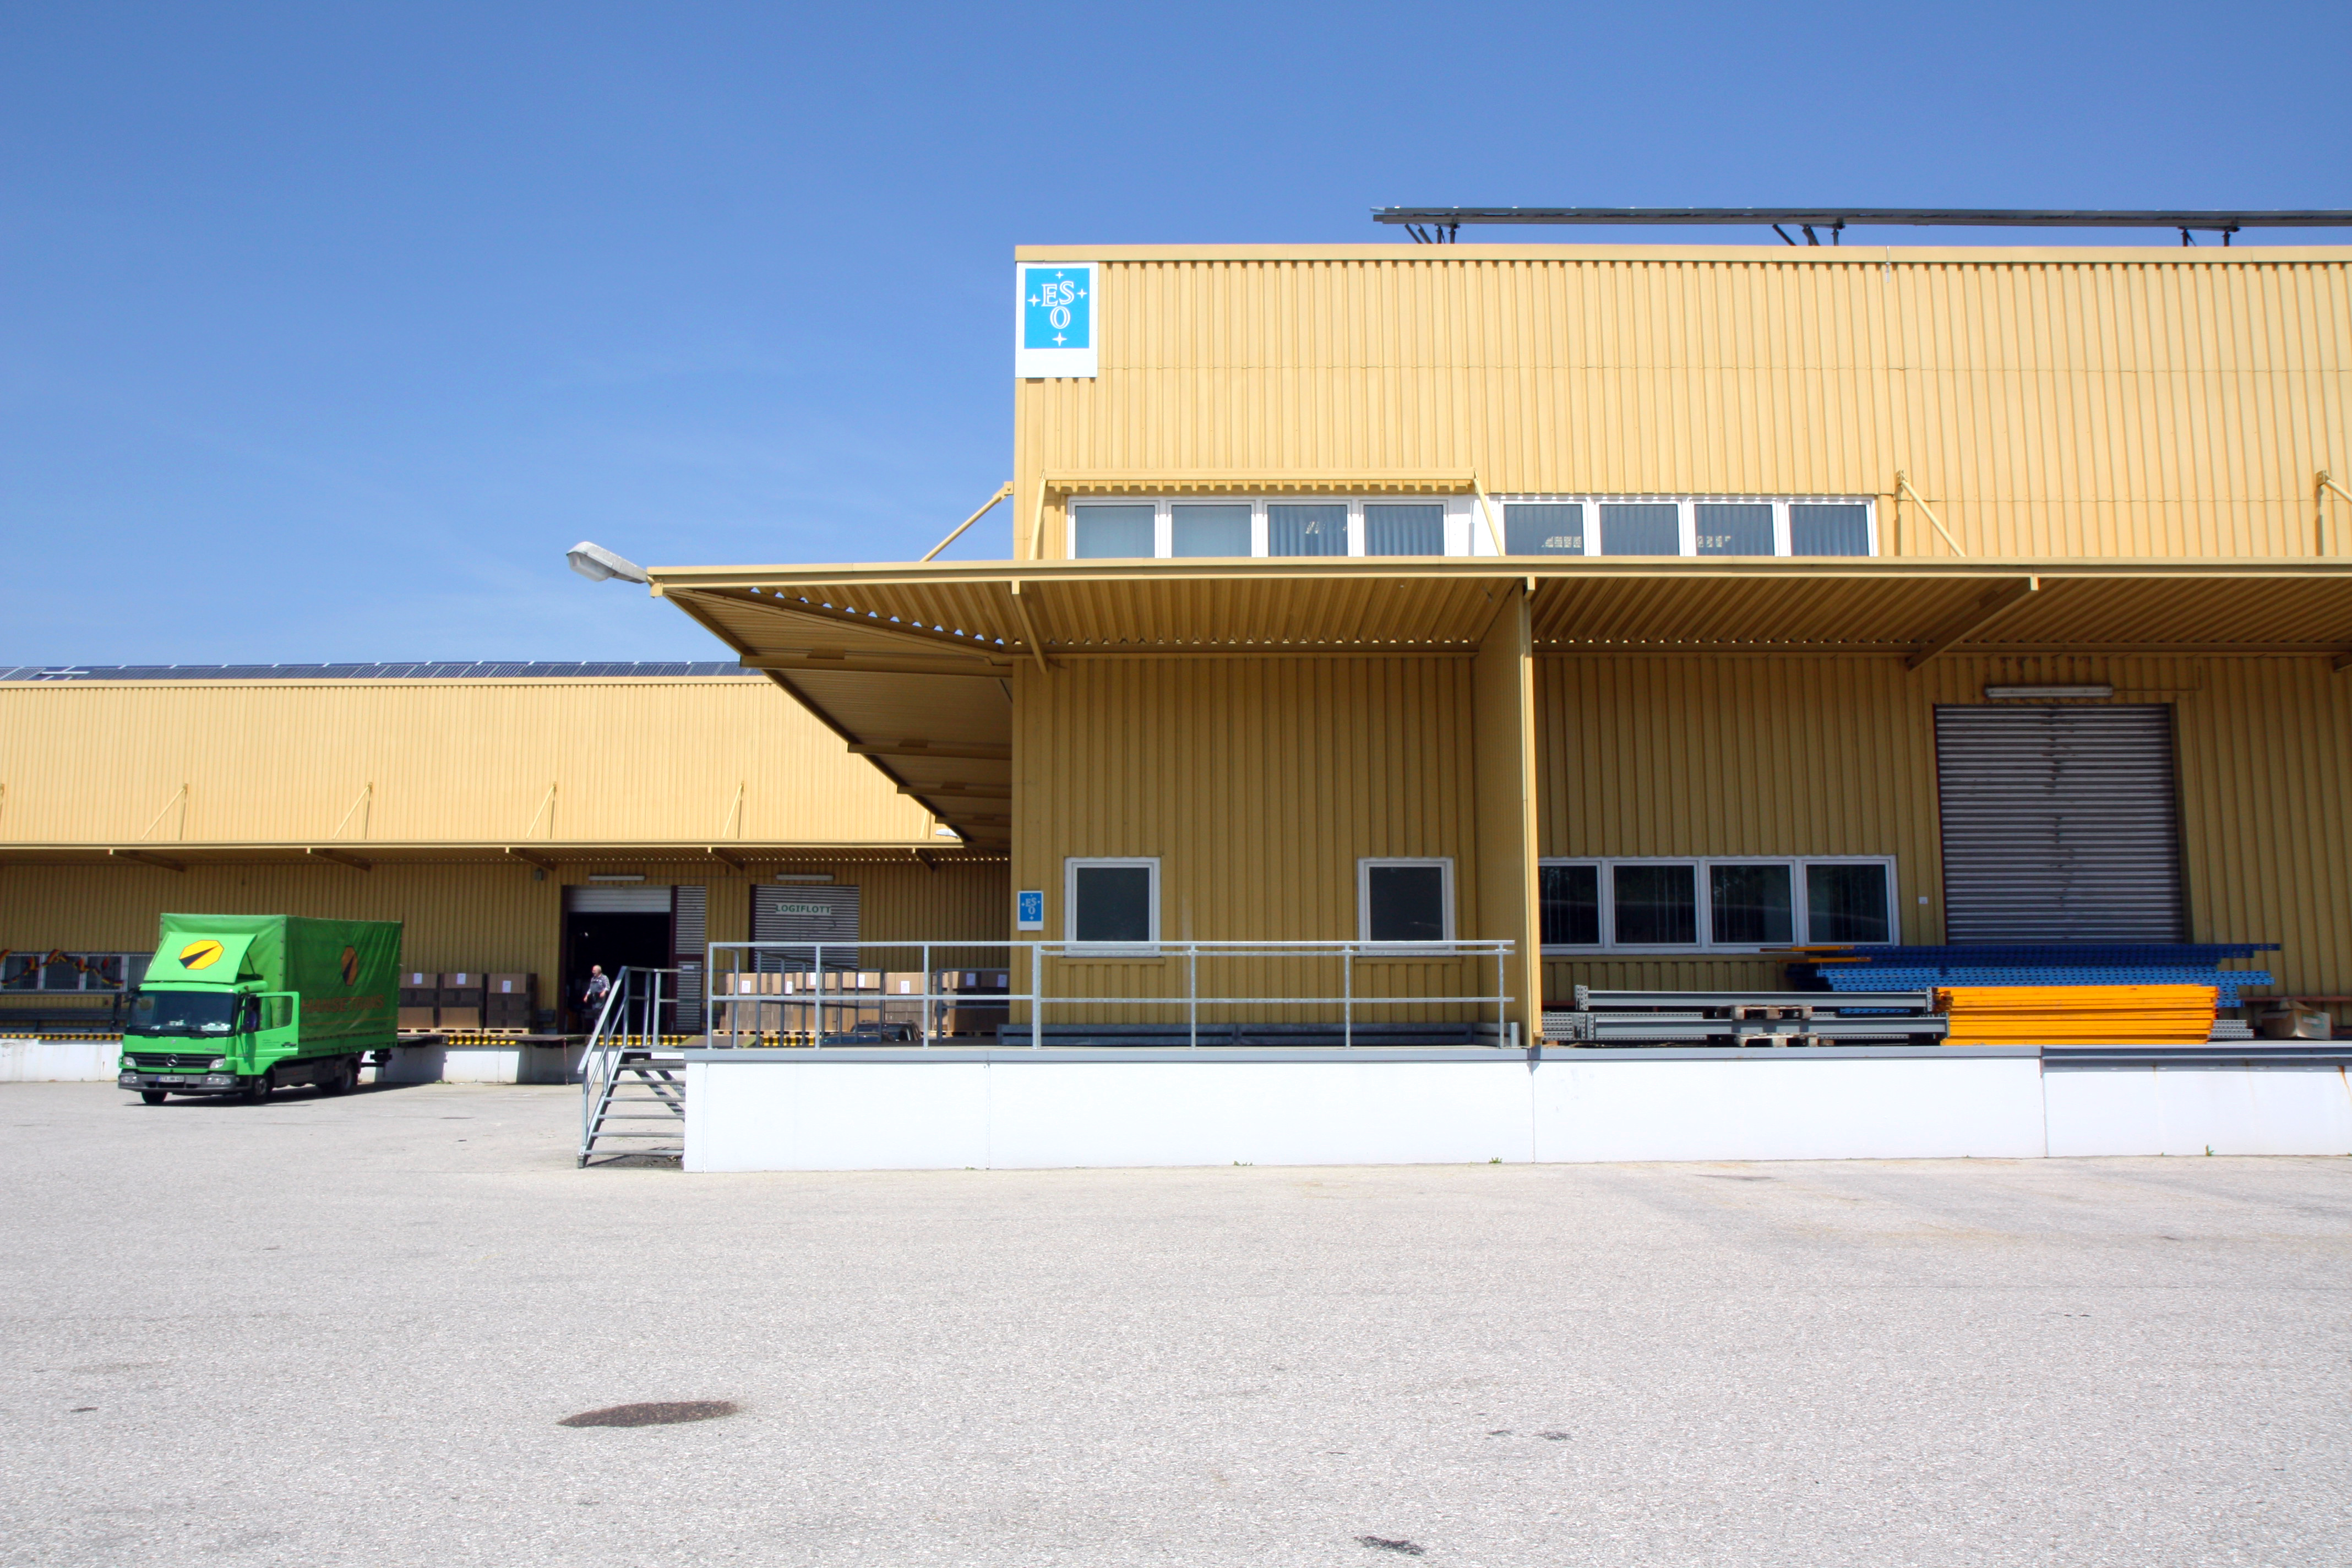

Storage hall

Picture of the ESO storage hall in Garching Hochbrück in 2012.

Credit: ESO/R. Shida